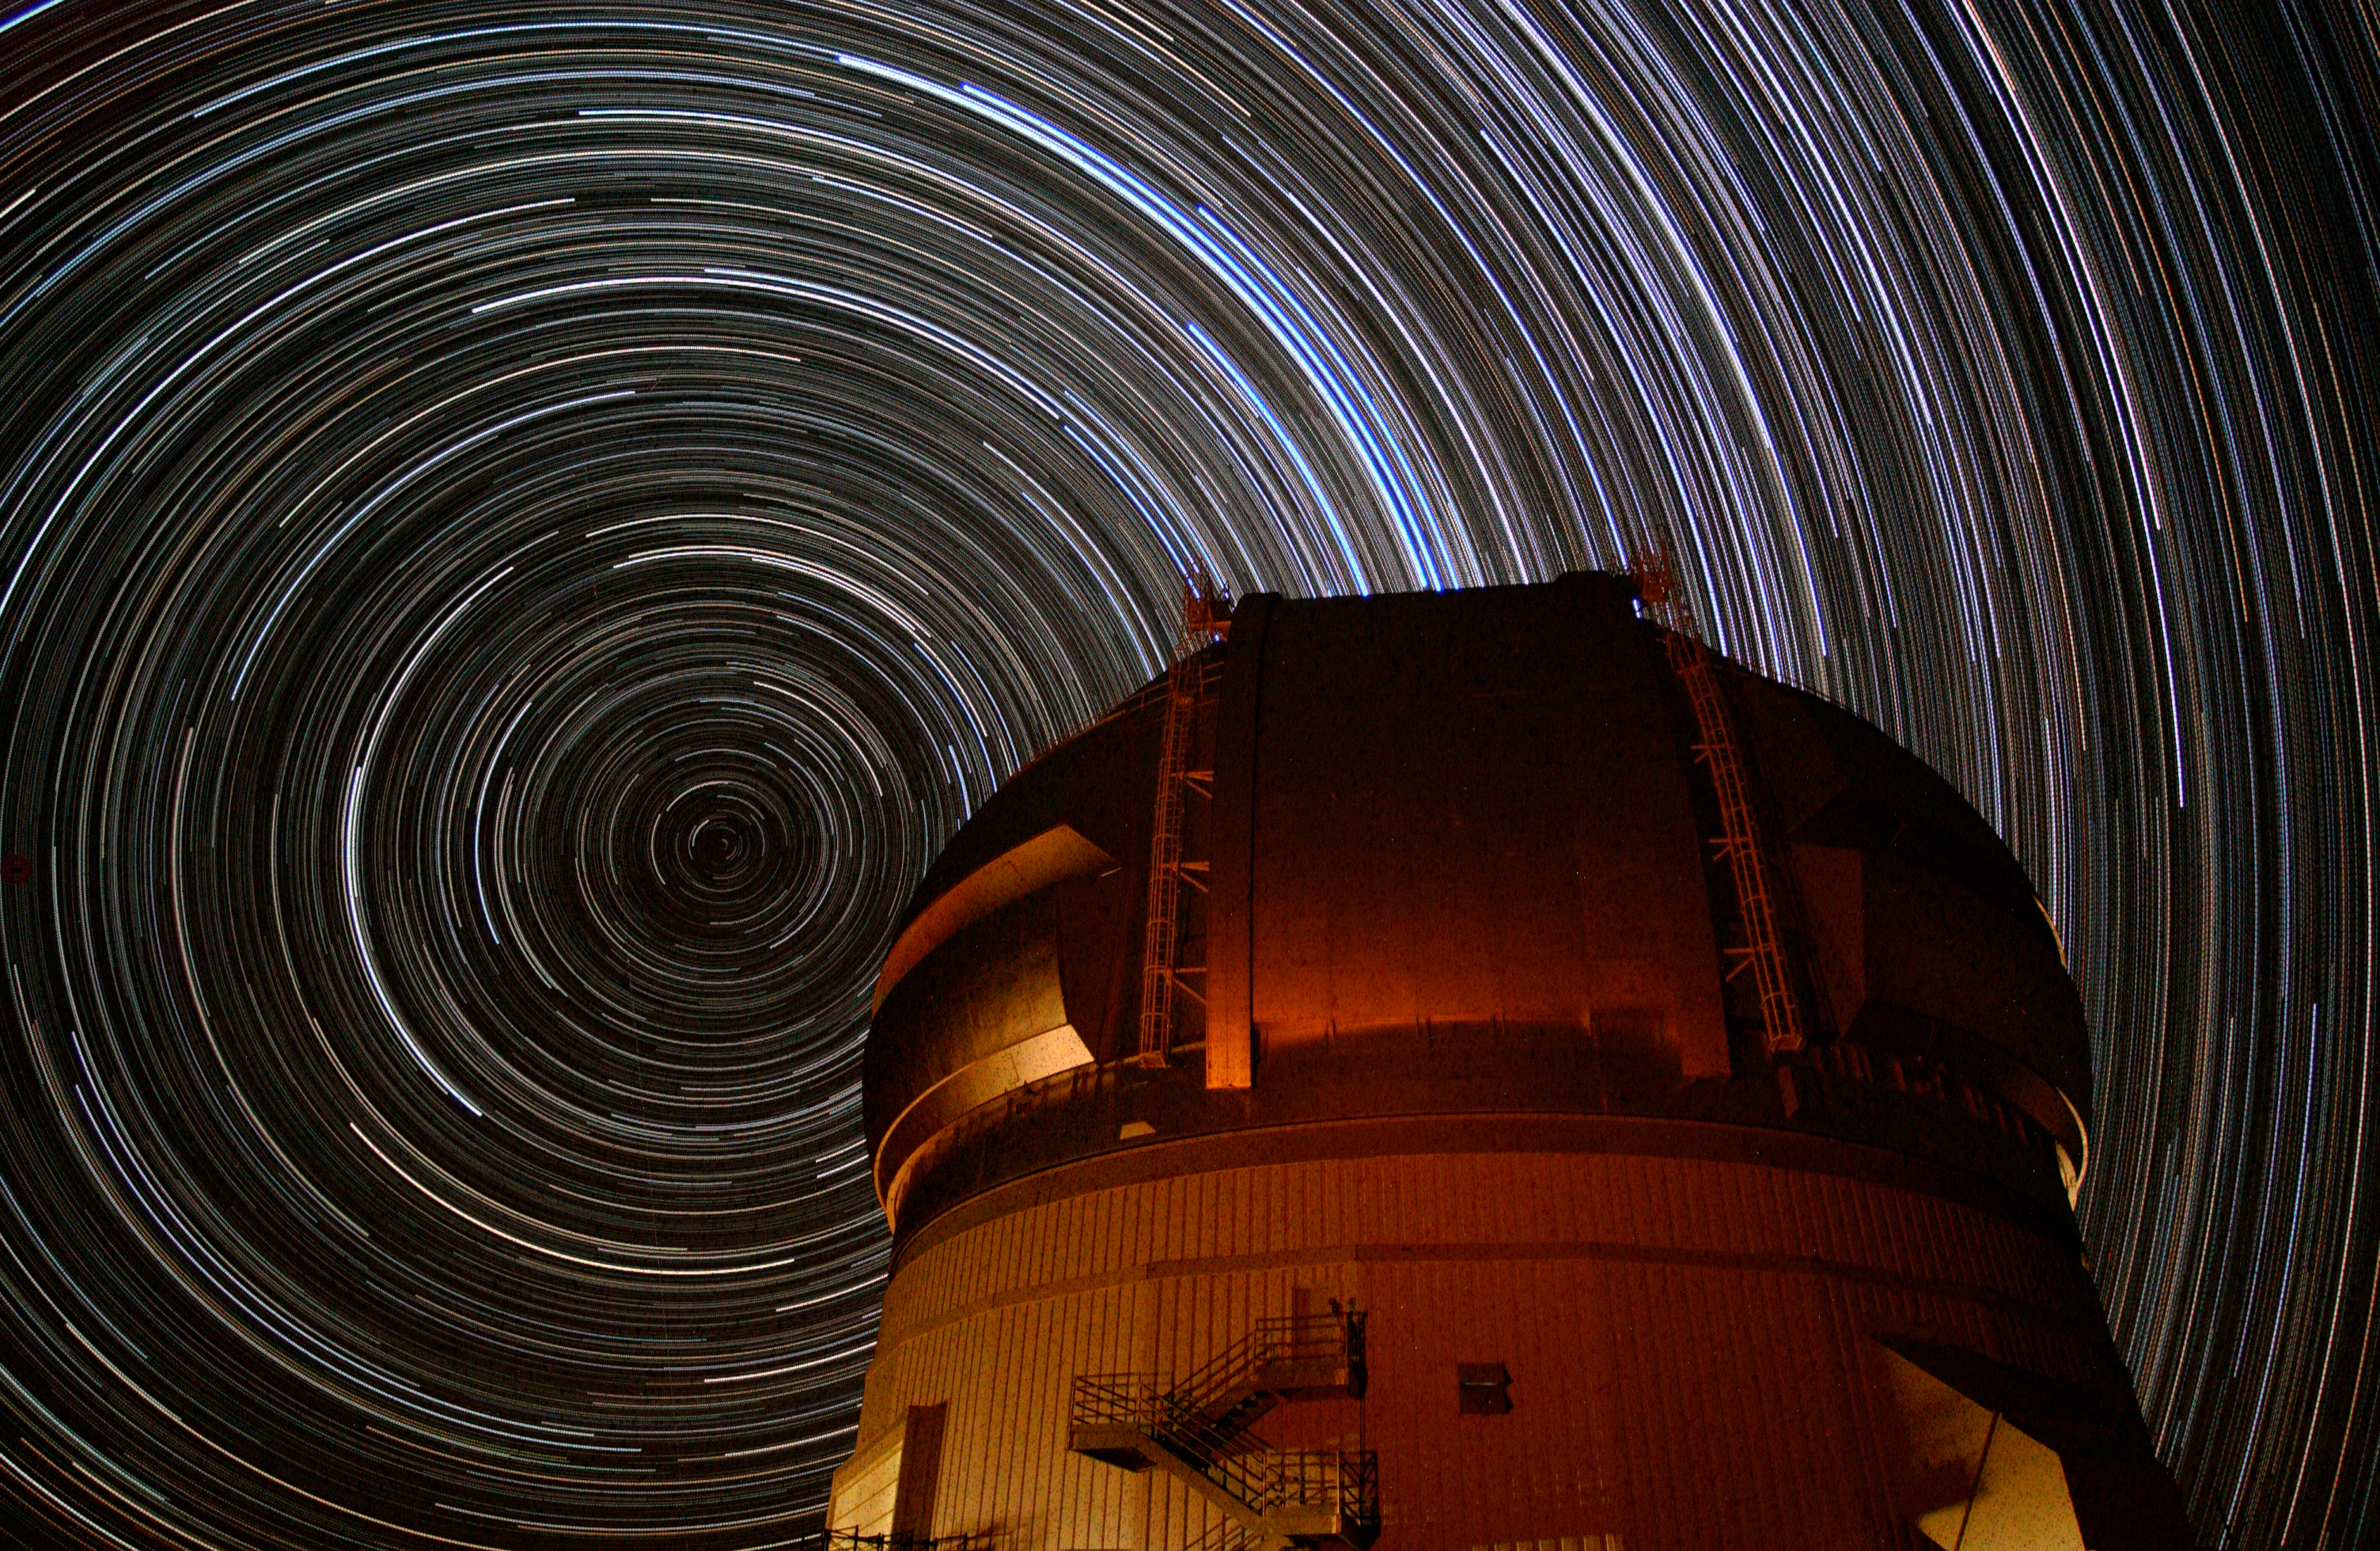

Extreme Southern Star Trails

Stars surrounding the South Celestial Pole appear to spin over the Gemini South dome in this digital star trail image. Images obtained every minute for a period of about 4.5 hours were stacked in Photoshop to create this image. Technical Details: This view was taken on a moonless night. The total exposure time was approximately 4.5 hours, each image 55 seconds long.

Credit: International Gemini Observatory